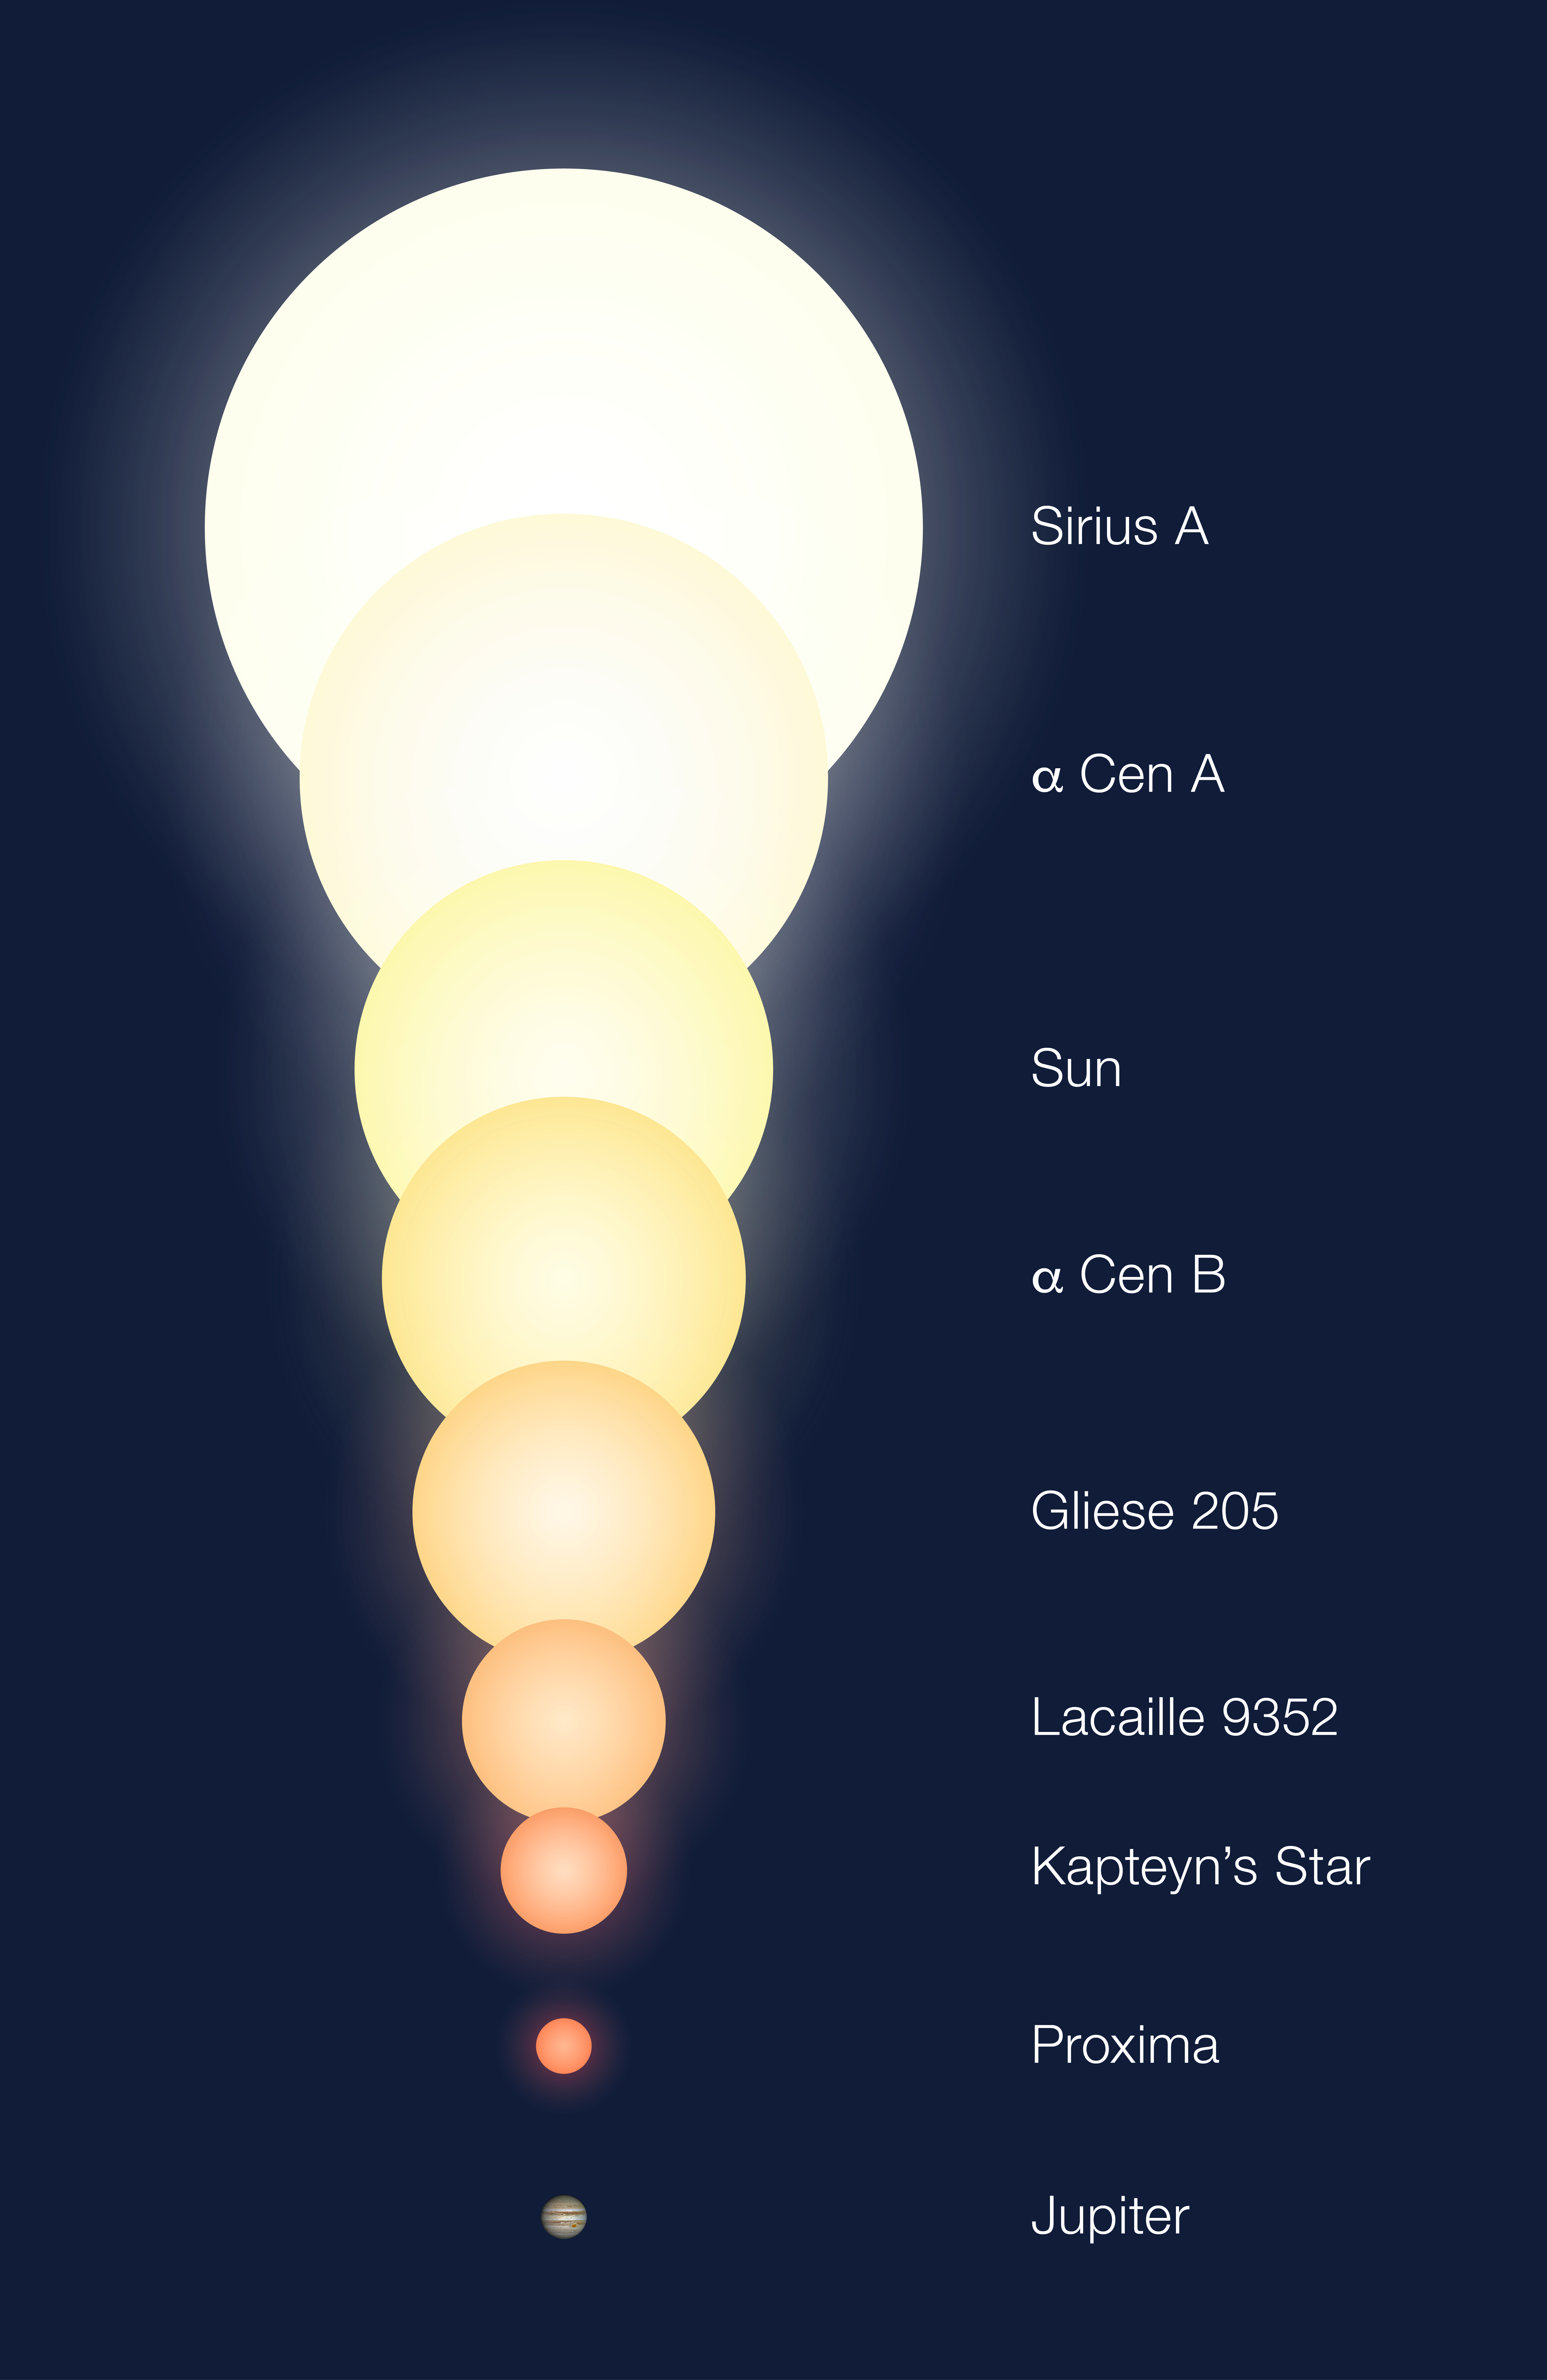

Relative sizes of the Alpha Centauri components and other objects (artist’s impression)

The relative sizes of a number of objects, including the three (known) members of Alpha Centauri triple system and some other stars for which the angular sizes have also been measured with the Very Large Telescope Interferometer (VLTI) at the ESO Paranal Observatory. The Sun and planet Jupiter are also shown for comparison.

Credit: ESO